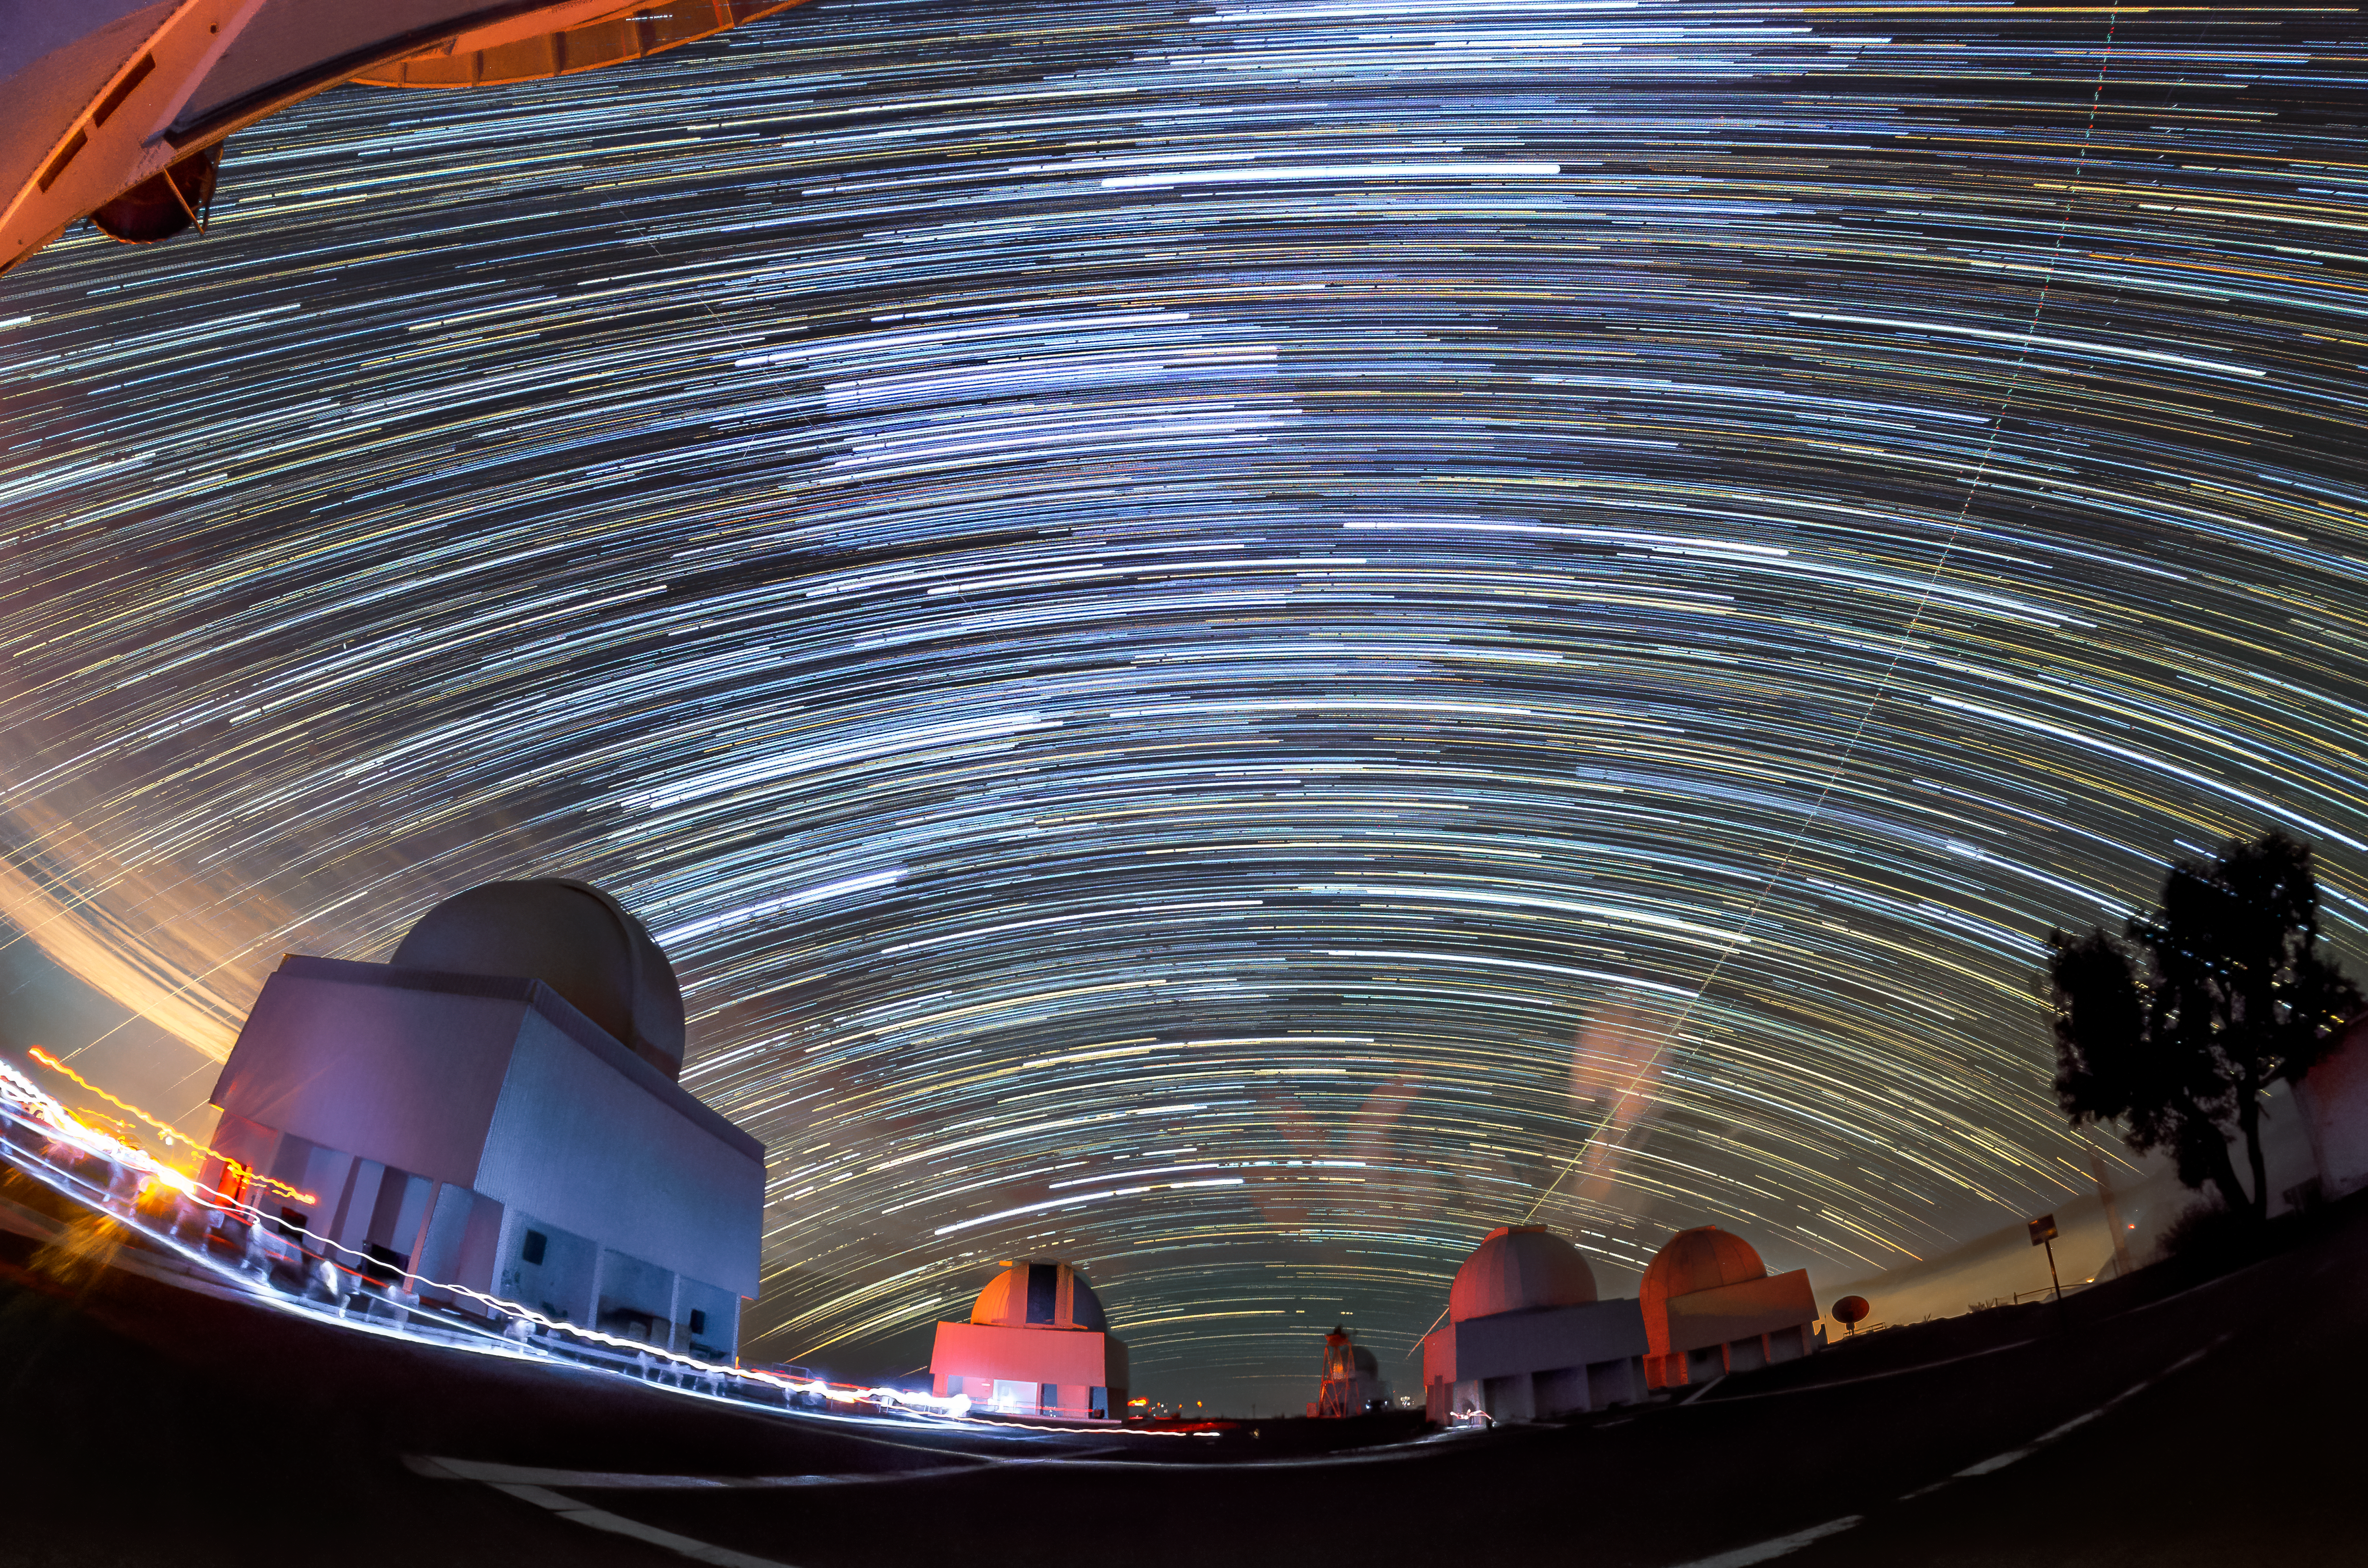

Star Trails from the Summit of Cerro Tololo

View of northern star trails from the summit of Cerro Tololo. From right to left are the SMARTS 1.5-meter Telescope, SMARTS 0.9-meter Telescope, Seeing Monitor Tower, Curtis Schmidt Telescope, and SMARTS 1.0-meter Telescope.

Credit: CTIO/NOIRLab/NSF/AURA/D. Munizaga